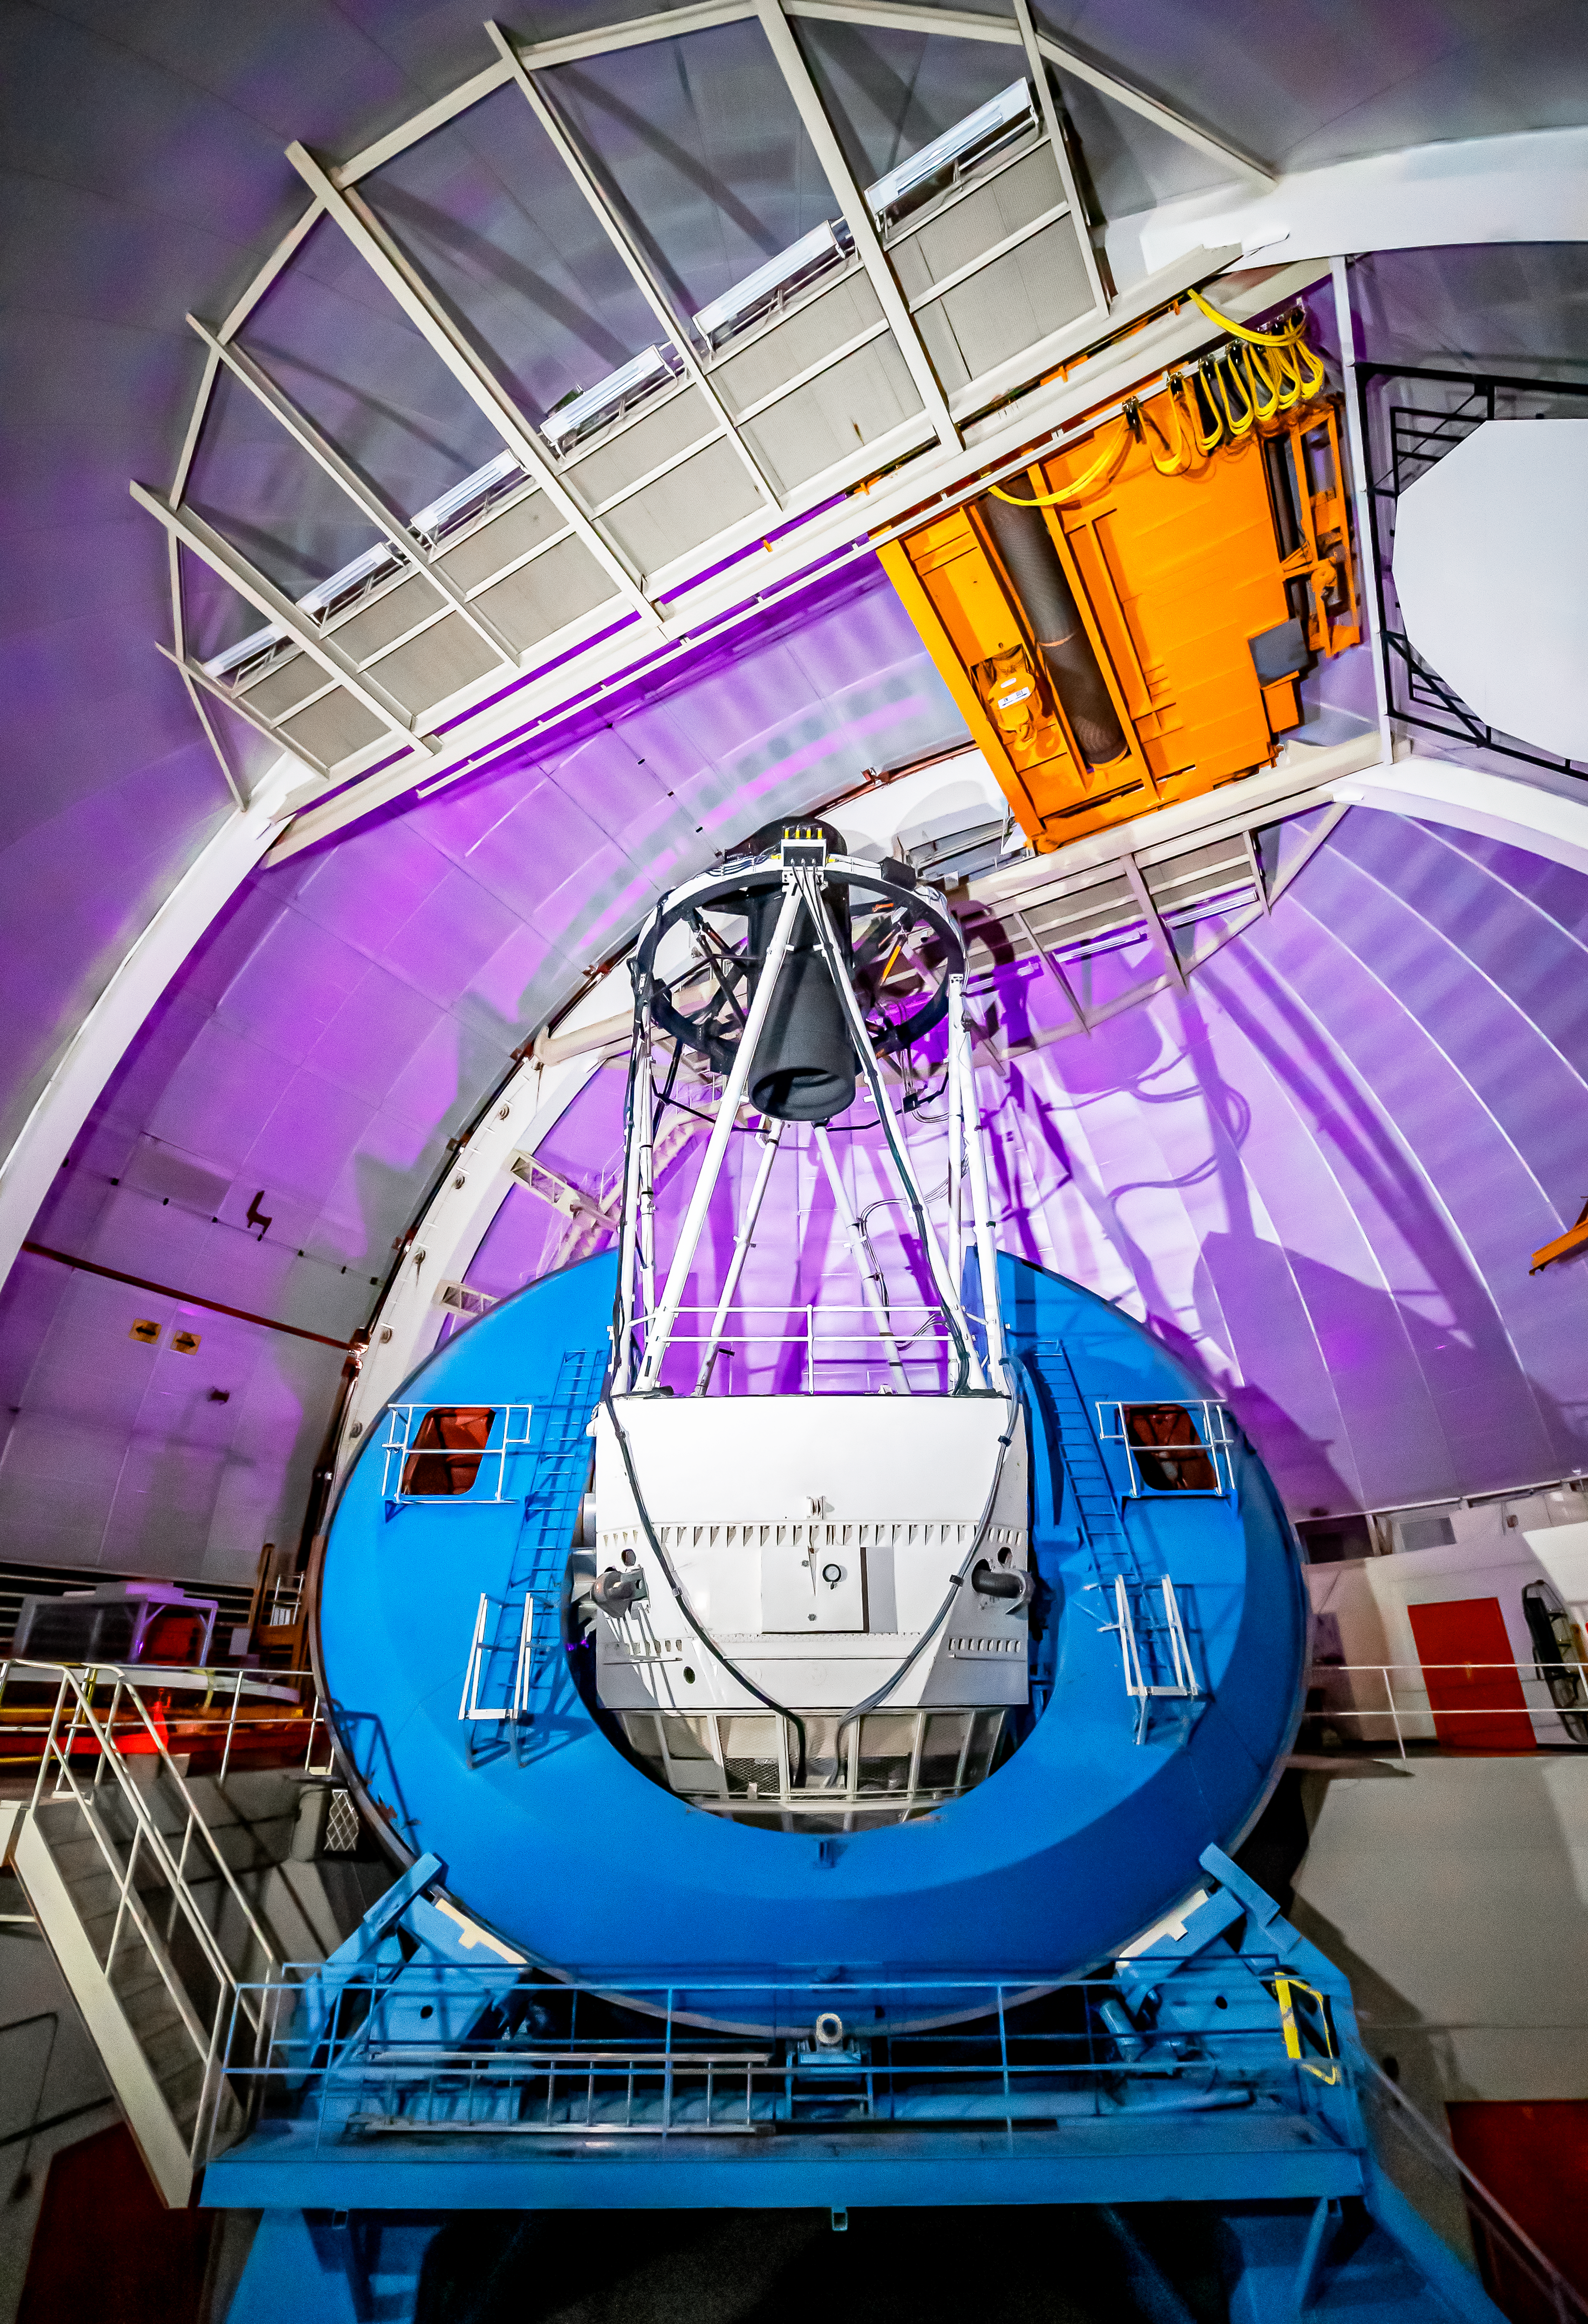

Nicholas U.Mayall 4-meter Telescope Interior

The interior of the U.S. National Science Foundation Nicholas U. Mayall 4-meter Telescope at Kitt Peak National Observatory (KPNO), a Program of NSF NOIRLab, on which DESI is mounted.

Credit: DESI Collaboration/DOE/KPNO/NOIRLab/NSF/AURA/M. Sargent (Berkeley Lab)